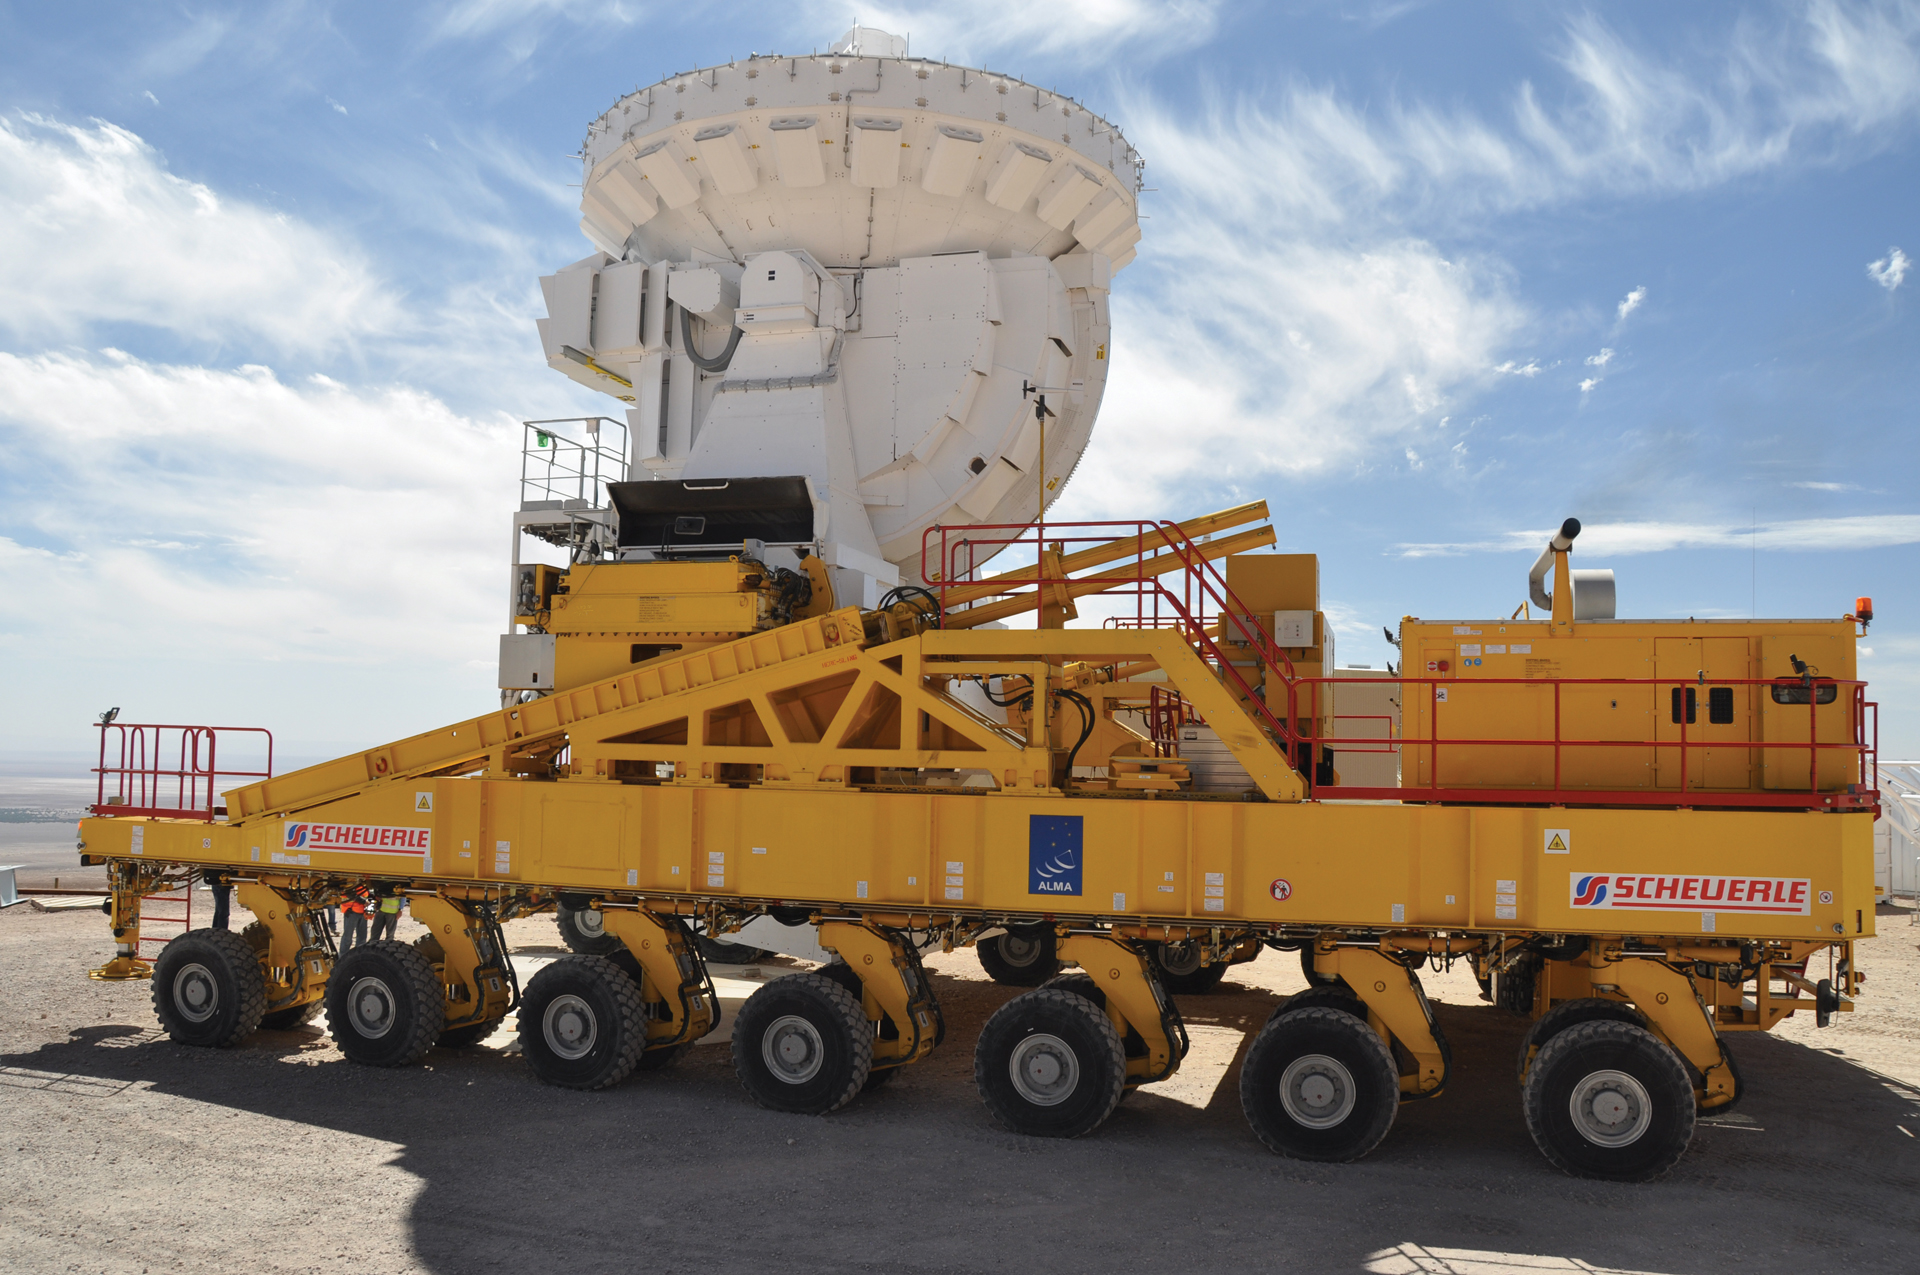

Transporting 7-meter antennas around ALMA

The first of Japan's 7-meter antennas for ALMA is seen here on its voyage from assembly site to testing.

Credit: NRAO/AUI/NSF